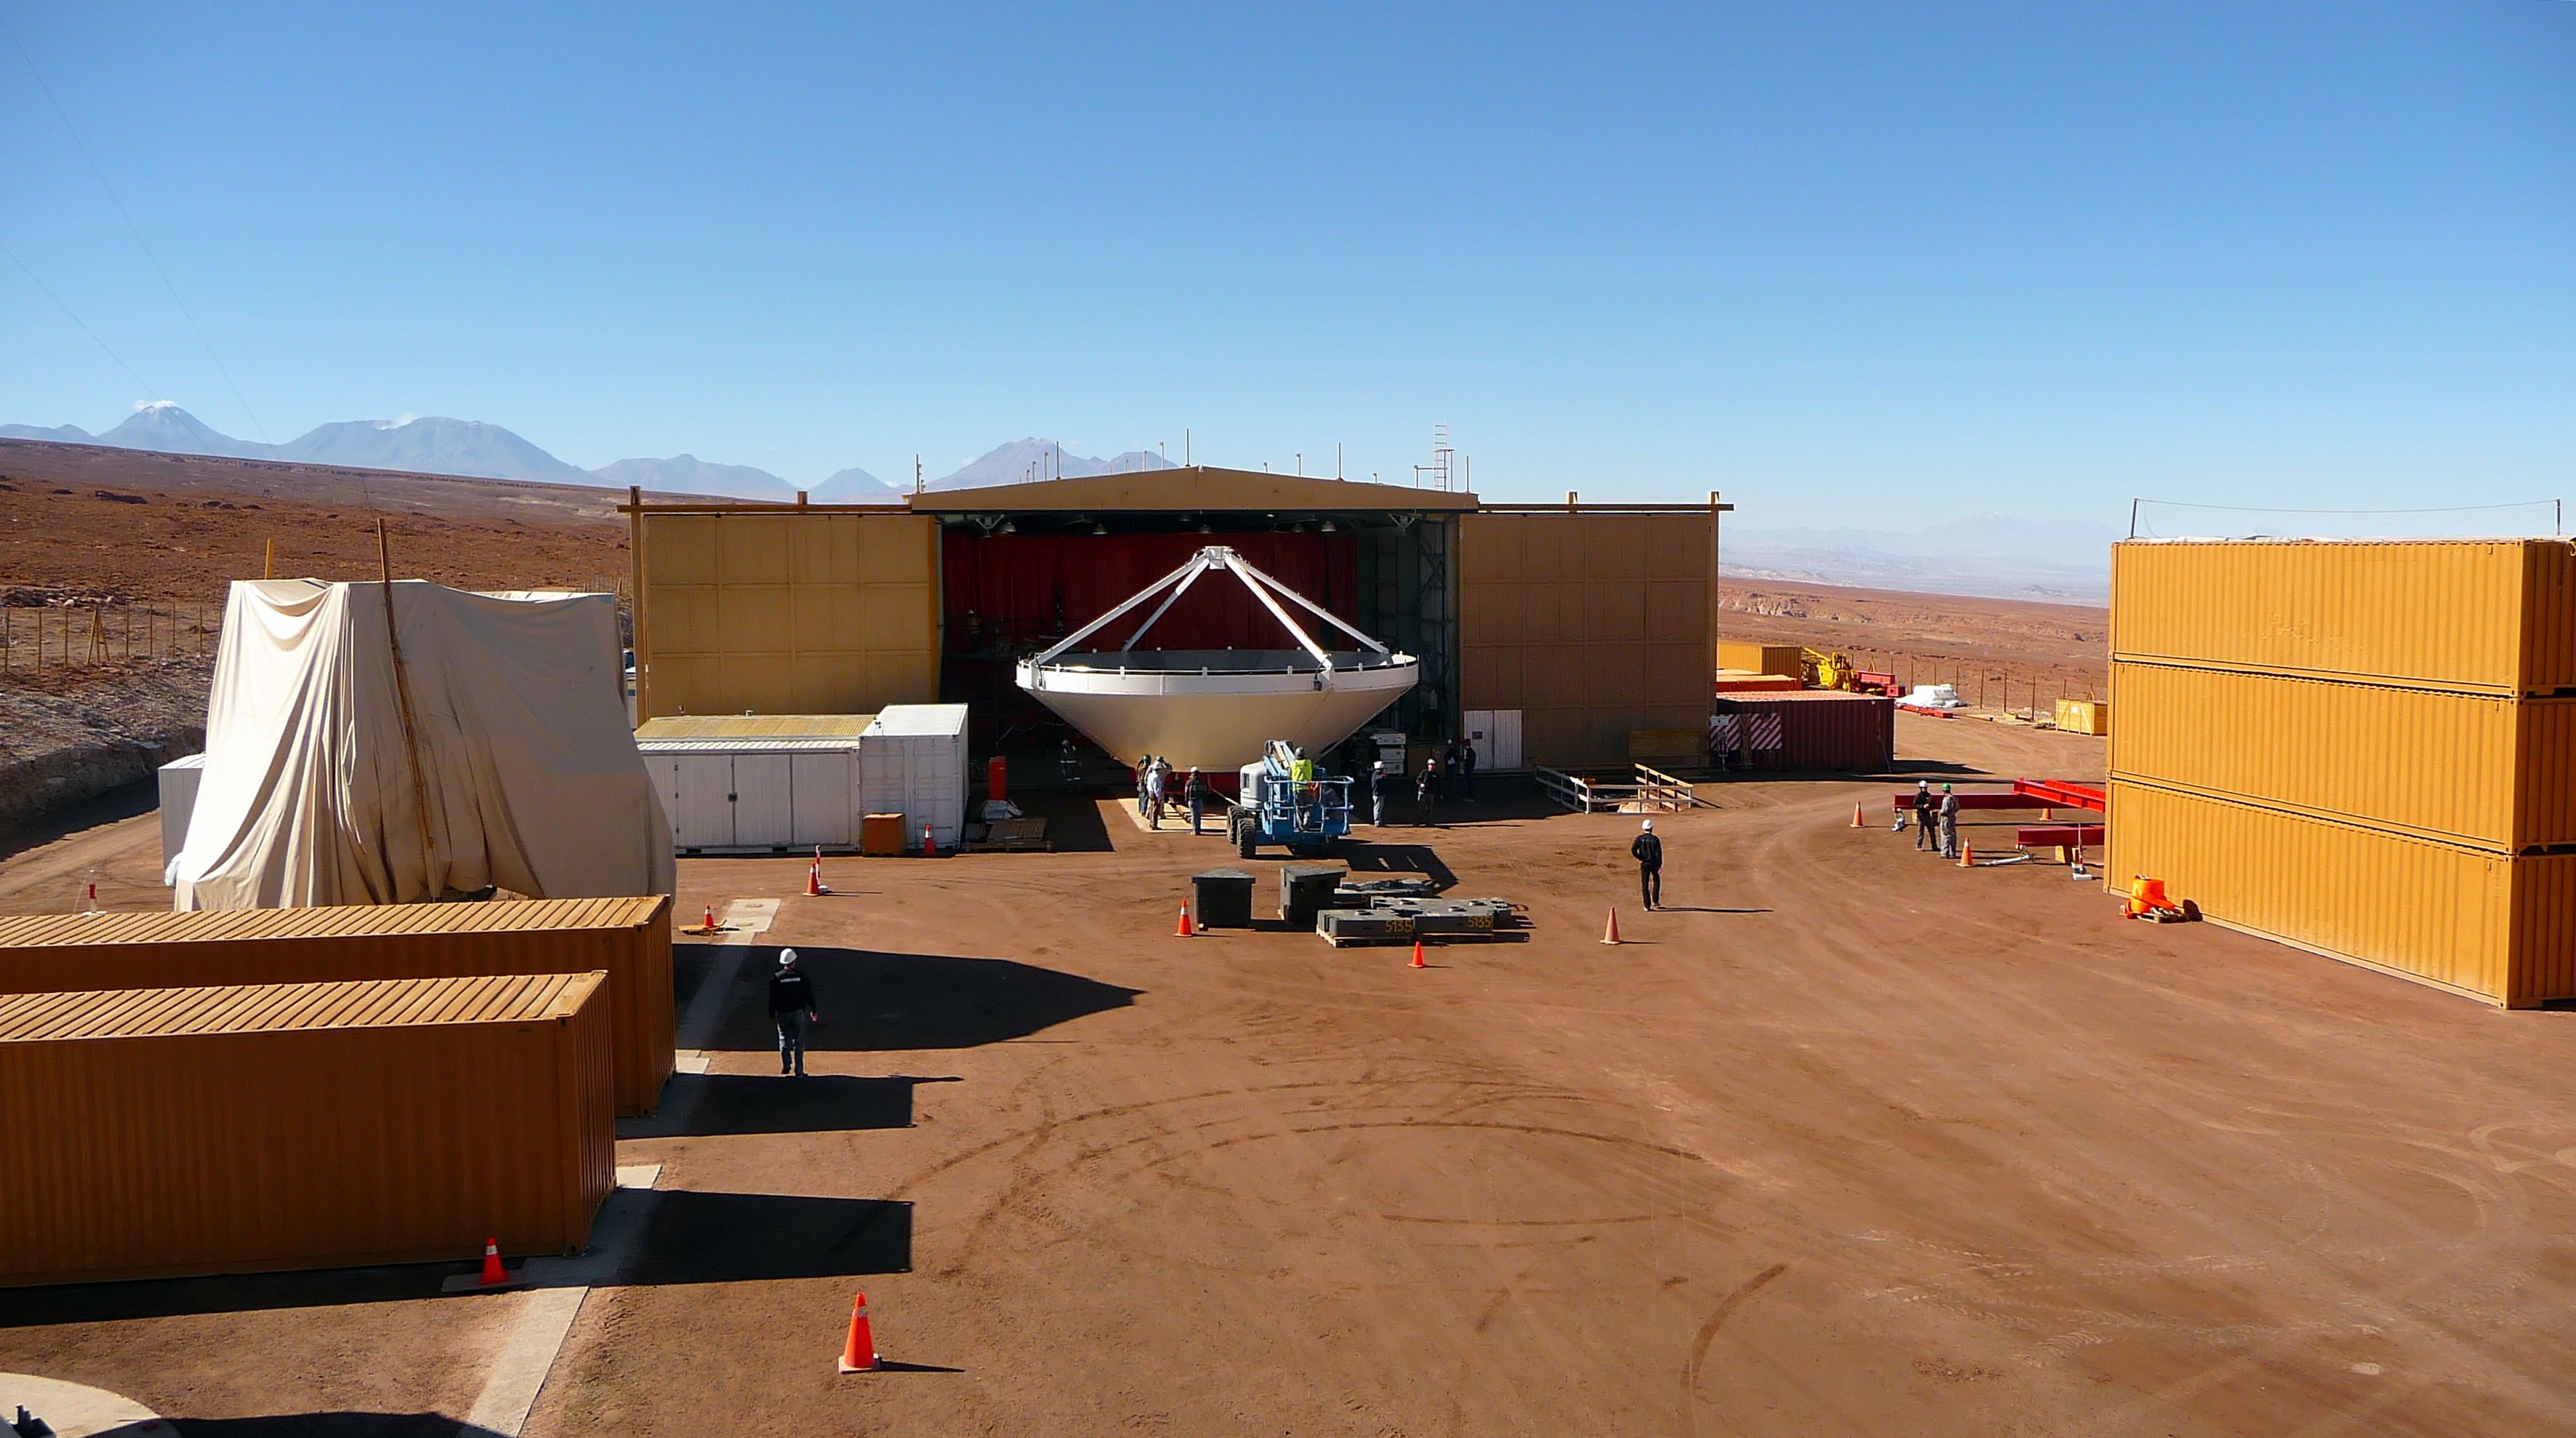

Assembly of first European ALMA antenna

Image of the assembly of the first European antenna for the Atacama Large Millimeter/submillimeter Array (ALMA). ALMA, the largest ground-based astronomy project in existence, will ultimately be comprised of a giant array of 12-m submillimetre quality antennas, with baselines of several kilometres. An additional, compact array of 7-m and 12-m antennas will complement the main array. ALMA will be based on the Chajnantor plain of the Chilean Andes, 5000 m above sea level. Construction on ALMA started in 2003 and will be completed in 2012. The ALMA project is an international collaboration between Europe, East Asia and North America in cooperation with the Republic of Chile.

Credit: ALMA (ESO/NAOJ/NRAO)/S. Rossi (ESO)